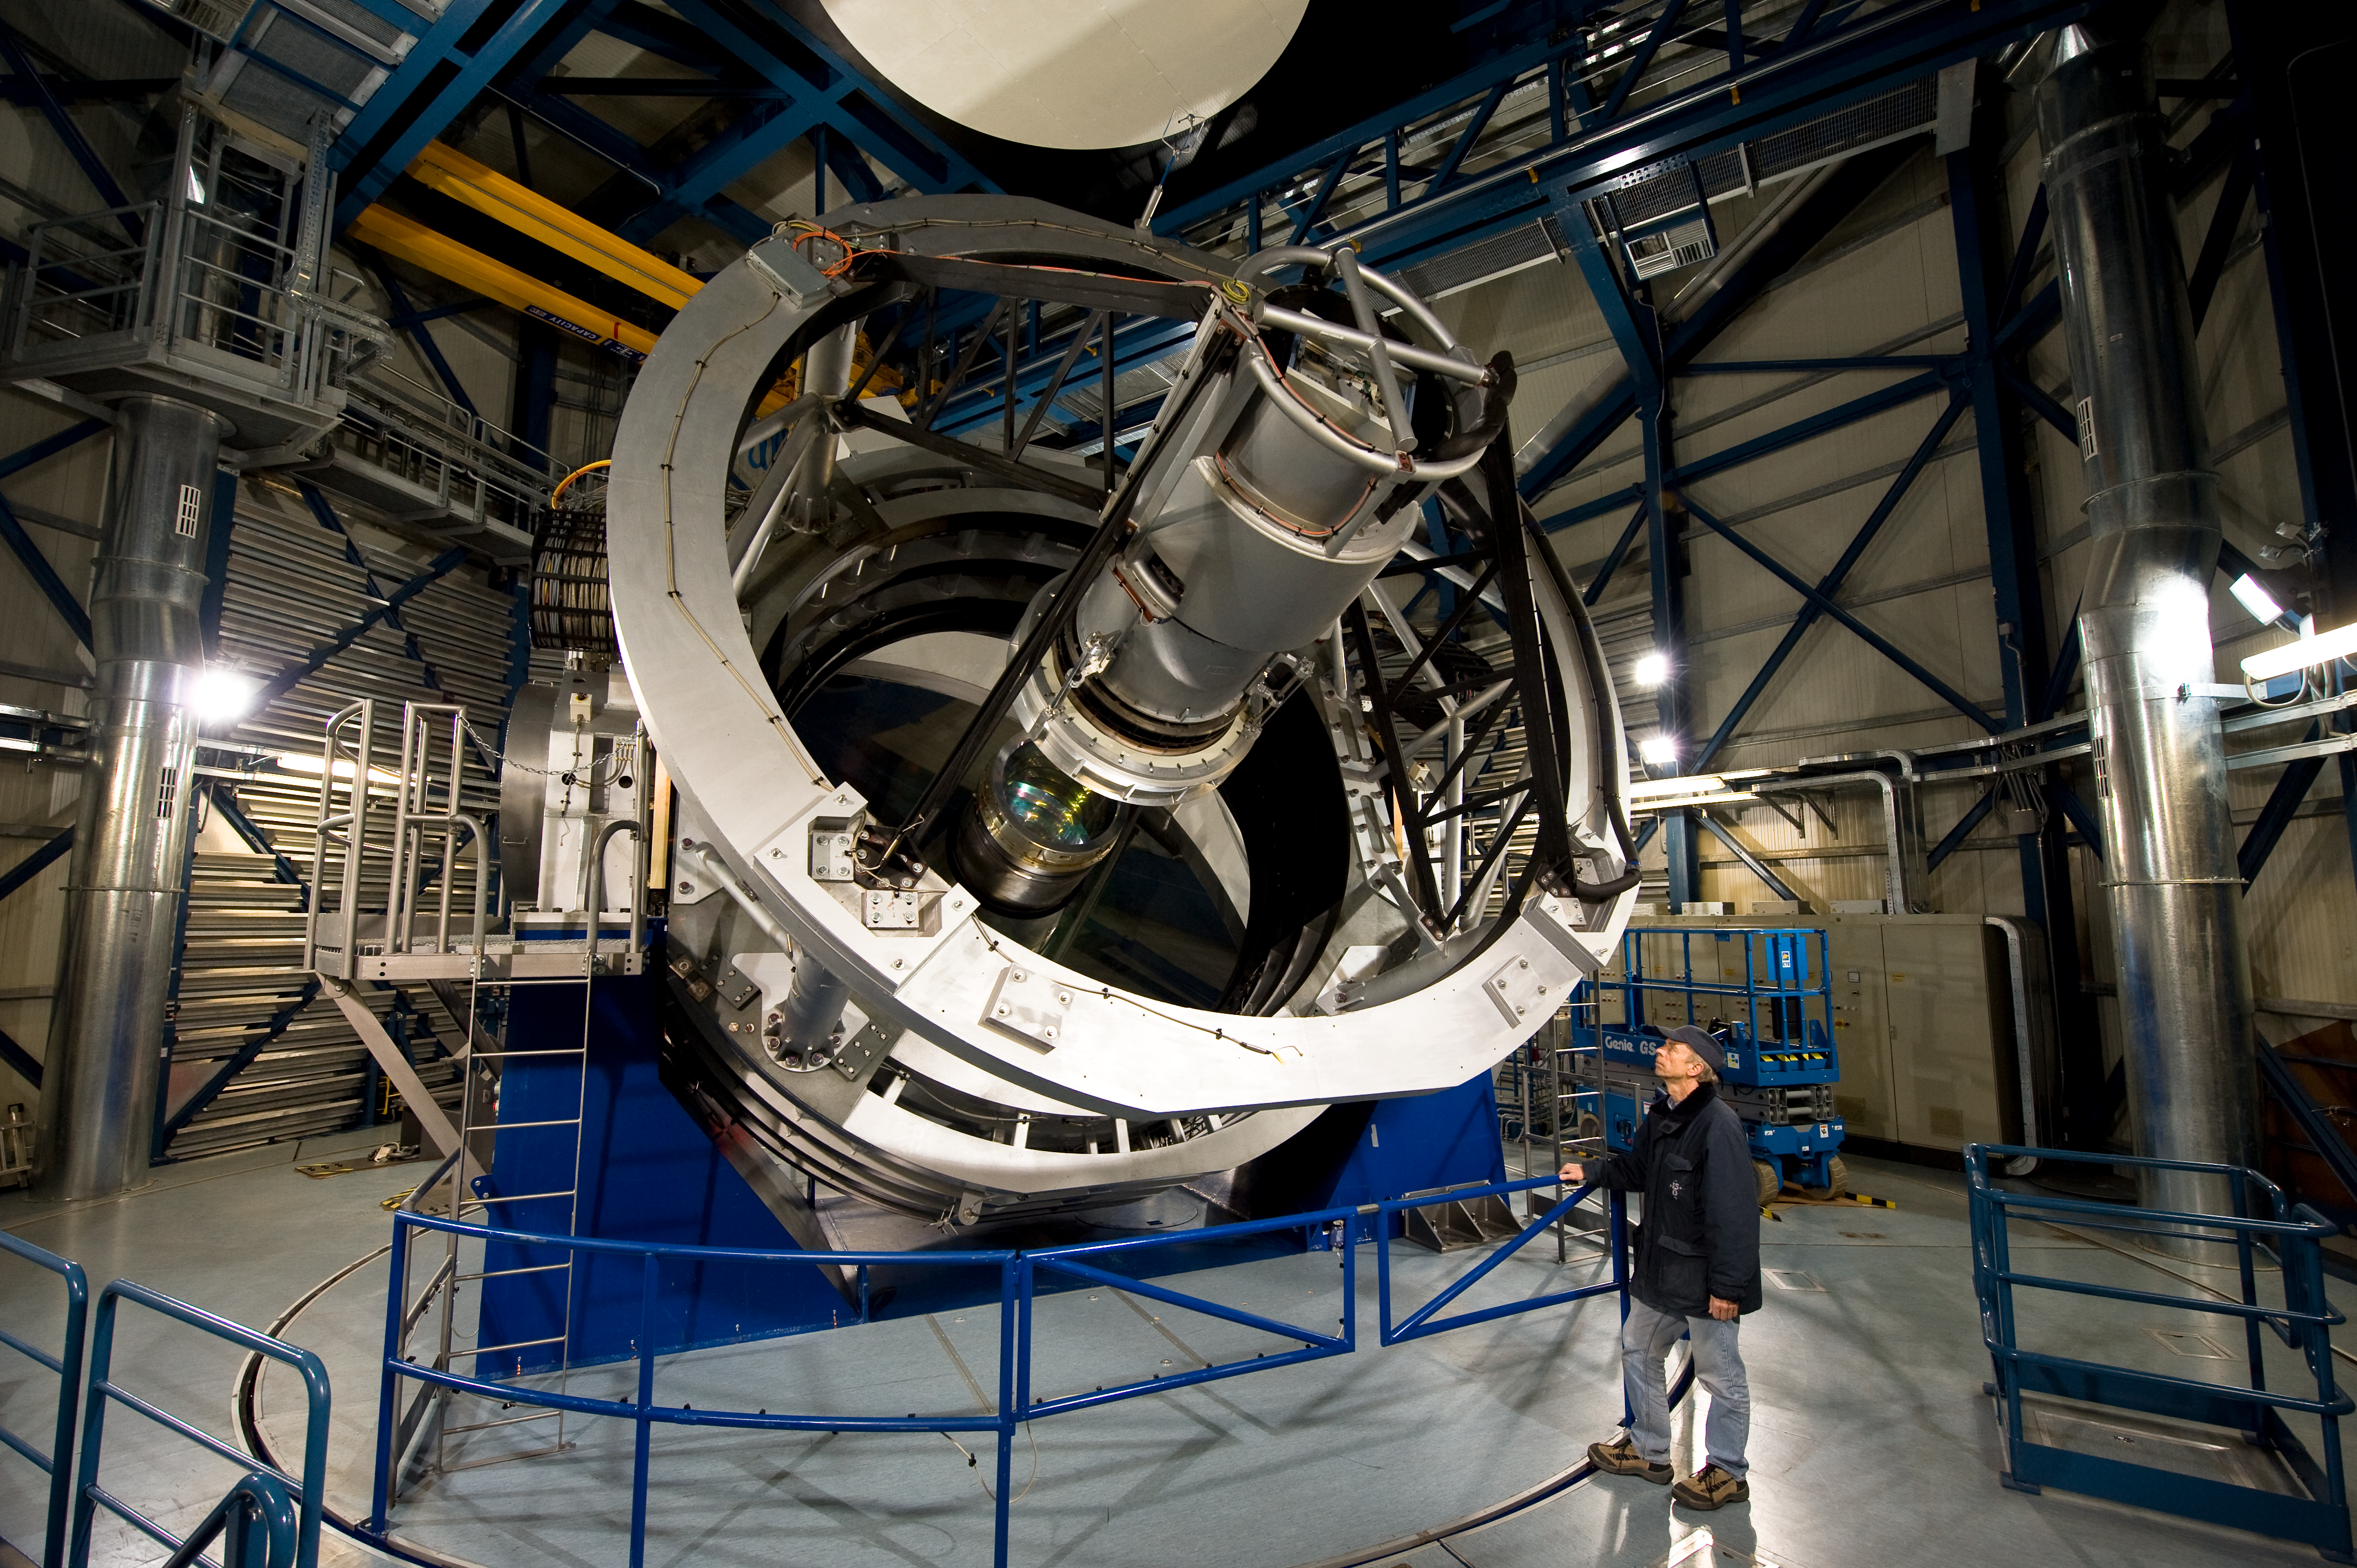

The VISTA telescope

The Paranal engineer Gerhard Hüdepohl checks the VISTA telescope. VISTA is the largest telescope in the world dedicated to surveying the sky and has a huge camera sensitive to near-infrared wavelengths. Its primary mirror is 4.1 metres in diameter and is the most highly curved of its size. The extremely high curvature reduces the focal length, making the structure of the telescope extremely compact. This design enables VISTA to map large areas of the sky quickly and deeply.

Credit: ESO